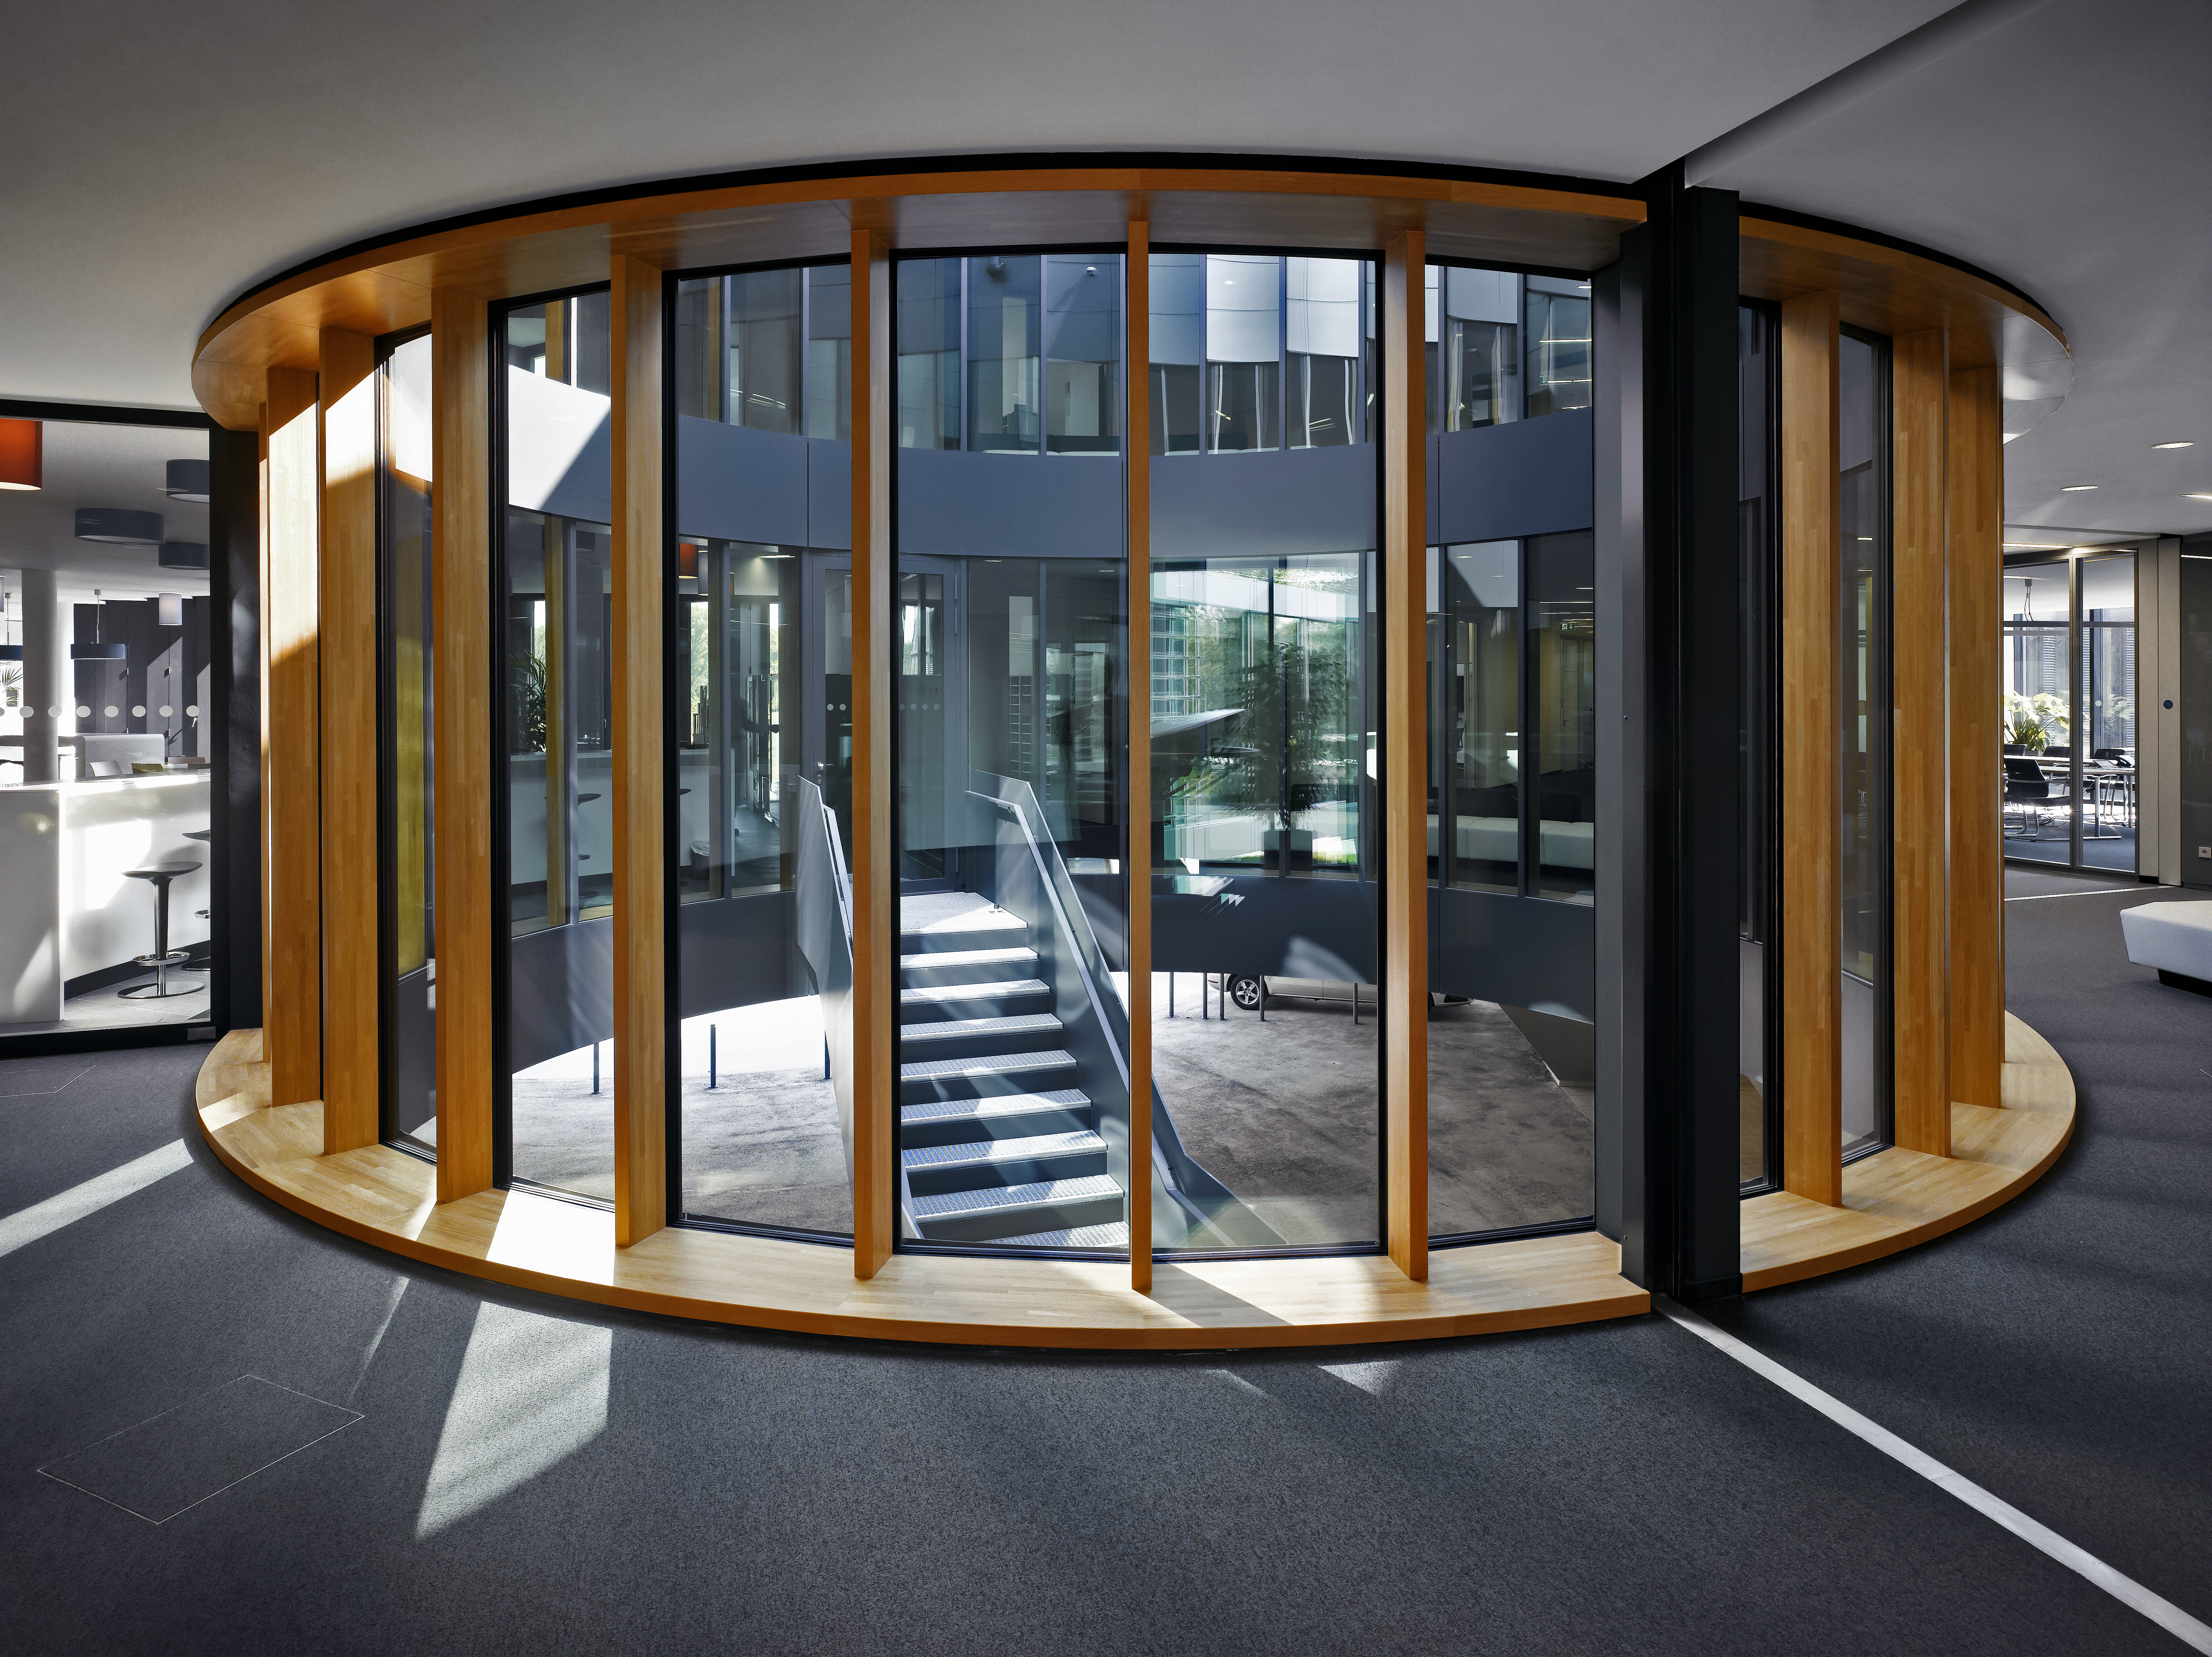

Bright new offices

Due to courtyards and large windows the interior of the new office building of the ESO Headquarters in Garching, Germany, is very bright.

Credit: Roland Halbe/ESO